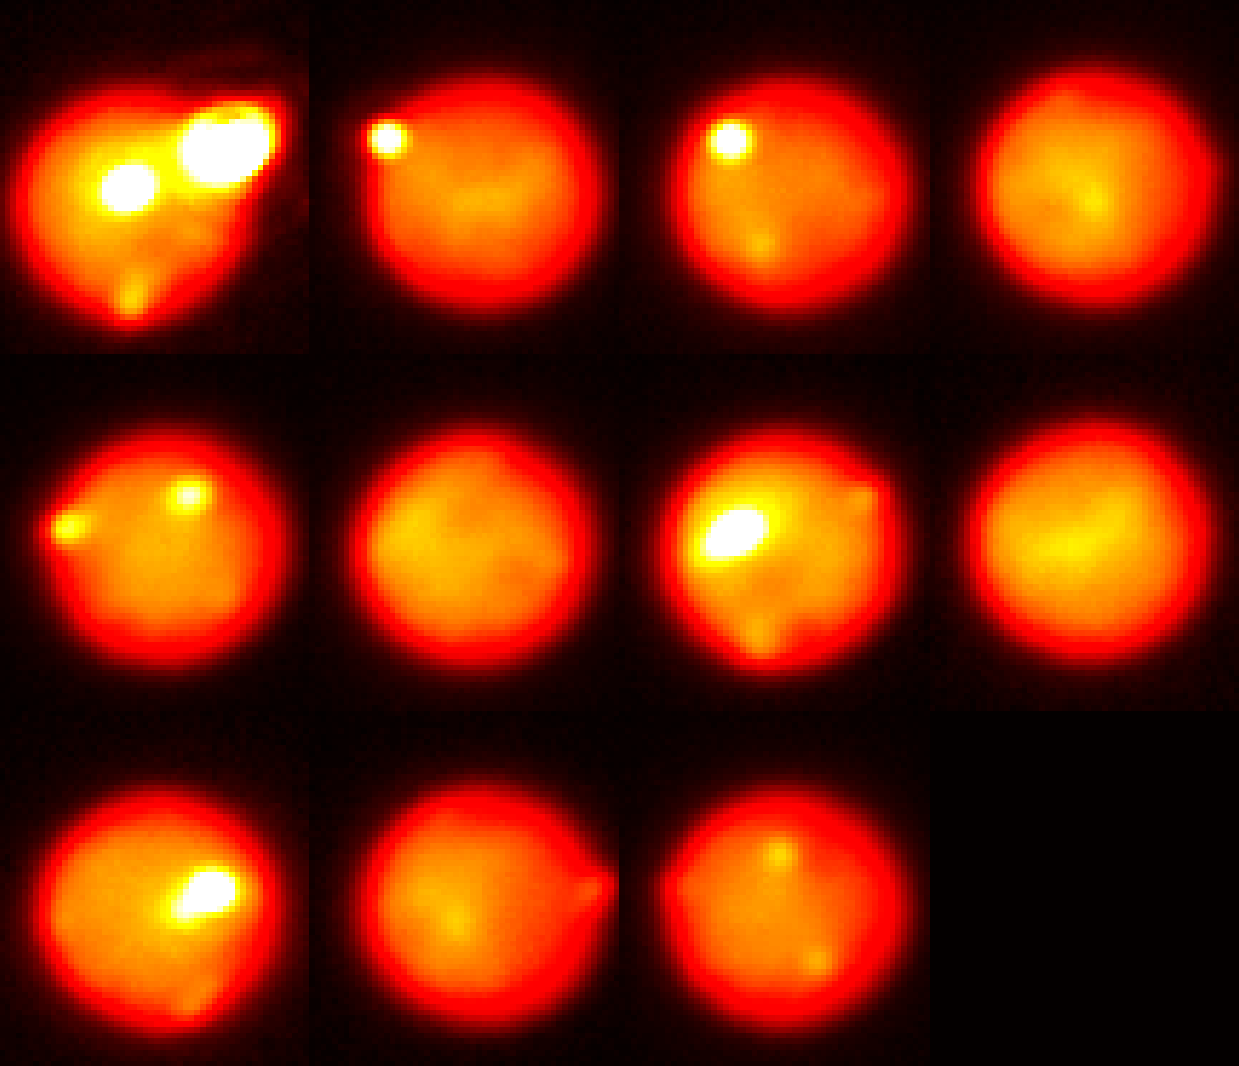

Extreme Volcanism: Image Captures one of the Brightest Volcanoes Ever Seen in the Solar System

Images of Io taken in the near-infrared with adaptive optics at the Gemini North telescope tracking the evolution of the eruption as it decreased in intensity over 12 days. Due to Io’s rapid rotation, a different area of the surface is viewed on each night; the outburst is visible with diminishing brightness on August 29 & 30 and September 1, 3, & 10.

Credit: Katherine de Kleer/UC Berkeley/Gemini Observatory/AURA